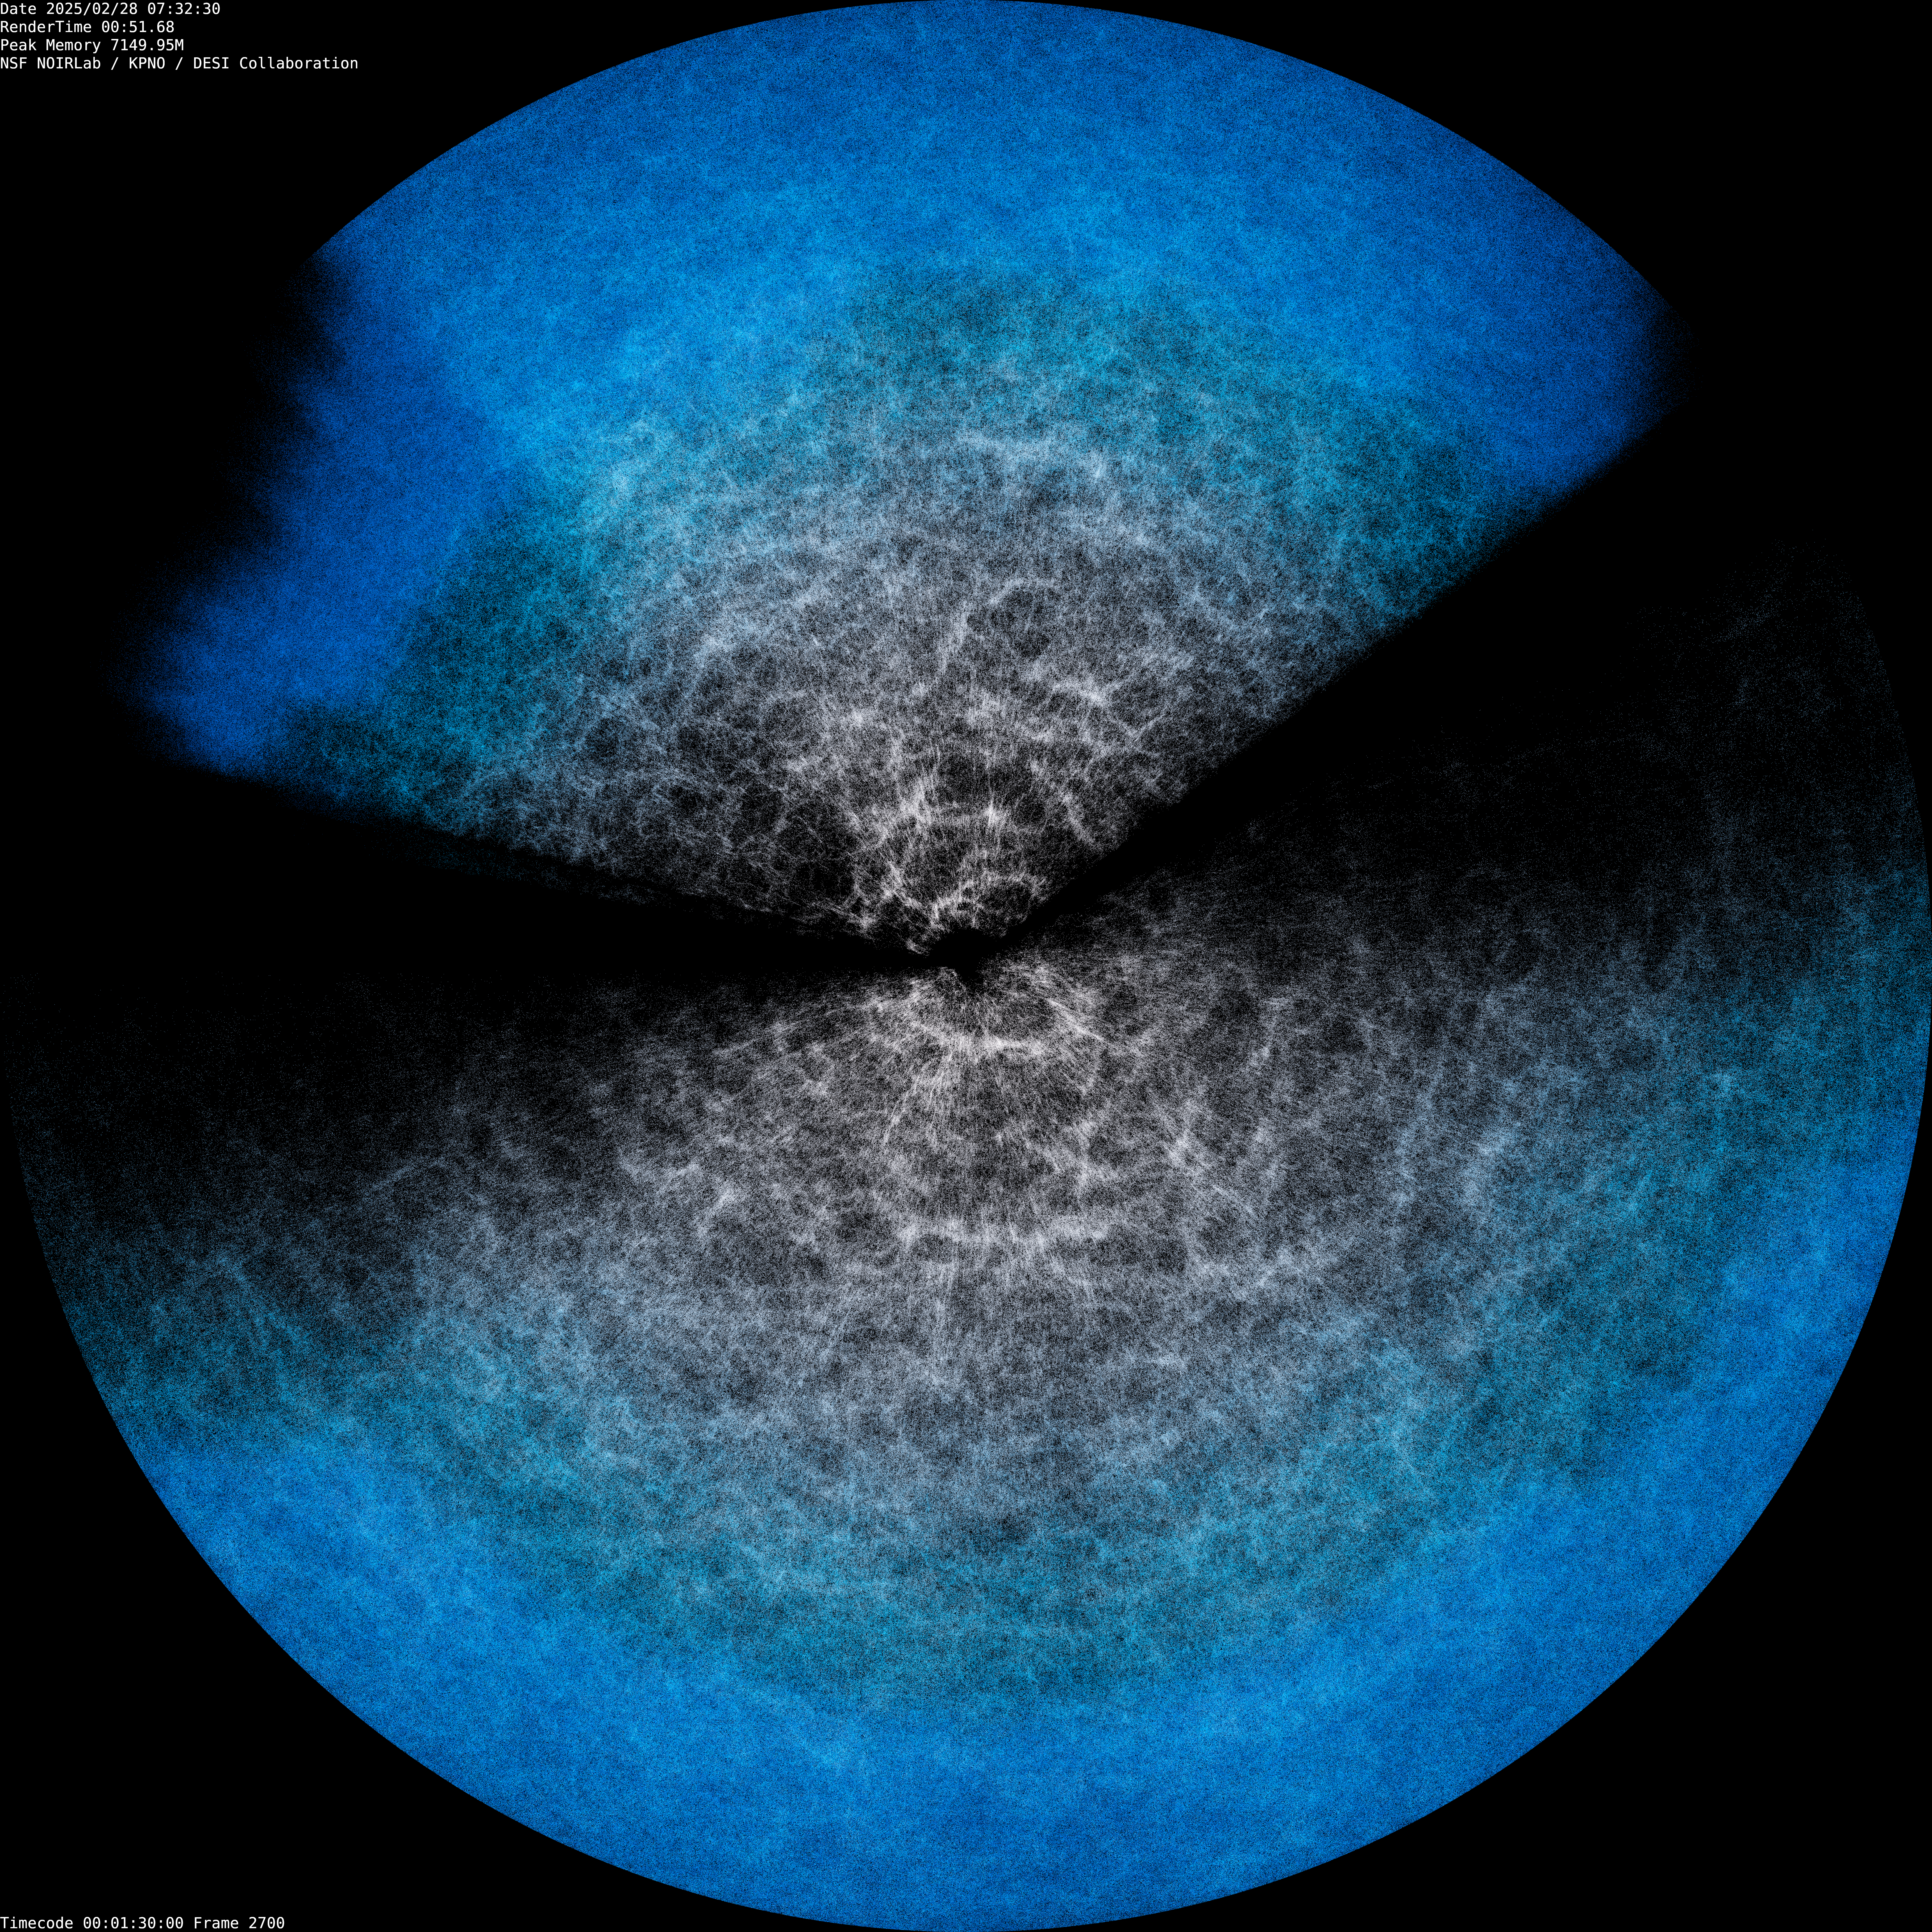

DESI Year-3 Fan Plot (fulldome still)

Two ‘fans’ corresponding to the two main areas DESI has observed, above and below the plane of our Milky Way (see this map). DESI is mounted on the U.S. National Science Foundation Nicholas U. Mayall 4-meter Telescope at Kitt Peak National Observatory (KPNO), a Program of NSF NOIRLab. DESI has made the largest 3D map of our Universe to date and uses it to study dark energy. Earth is at the center of the two fans, where bluer points indicate more distant objects. This is a still from an animated rotation of the DESI Year-3 data map.

Credit: DESI Collaboration/DOE/KPNO/NOIRLab/NSF/AURA/R. Proctor